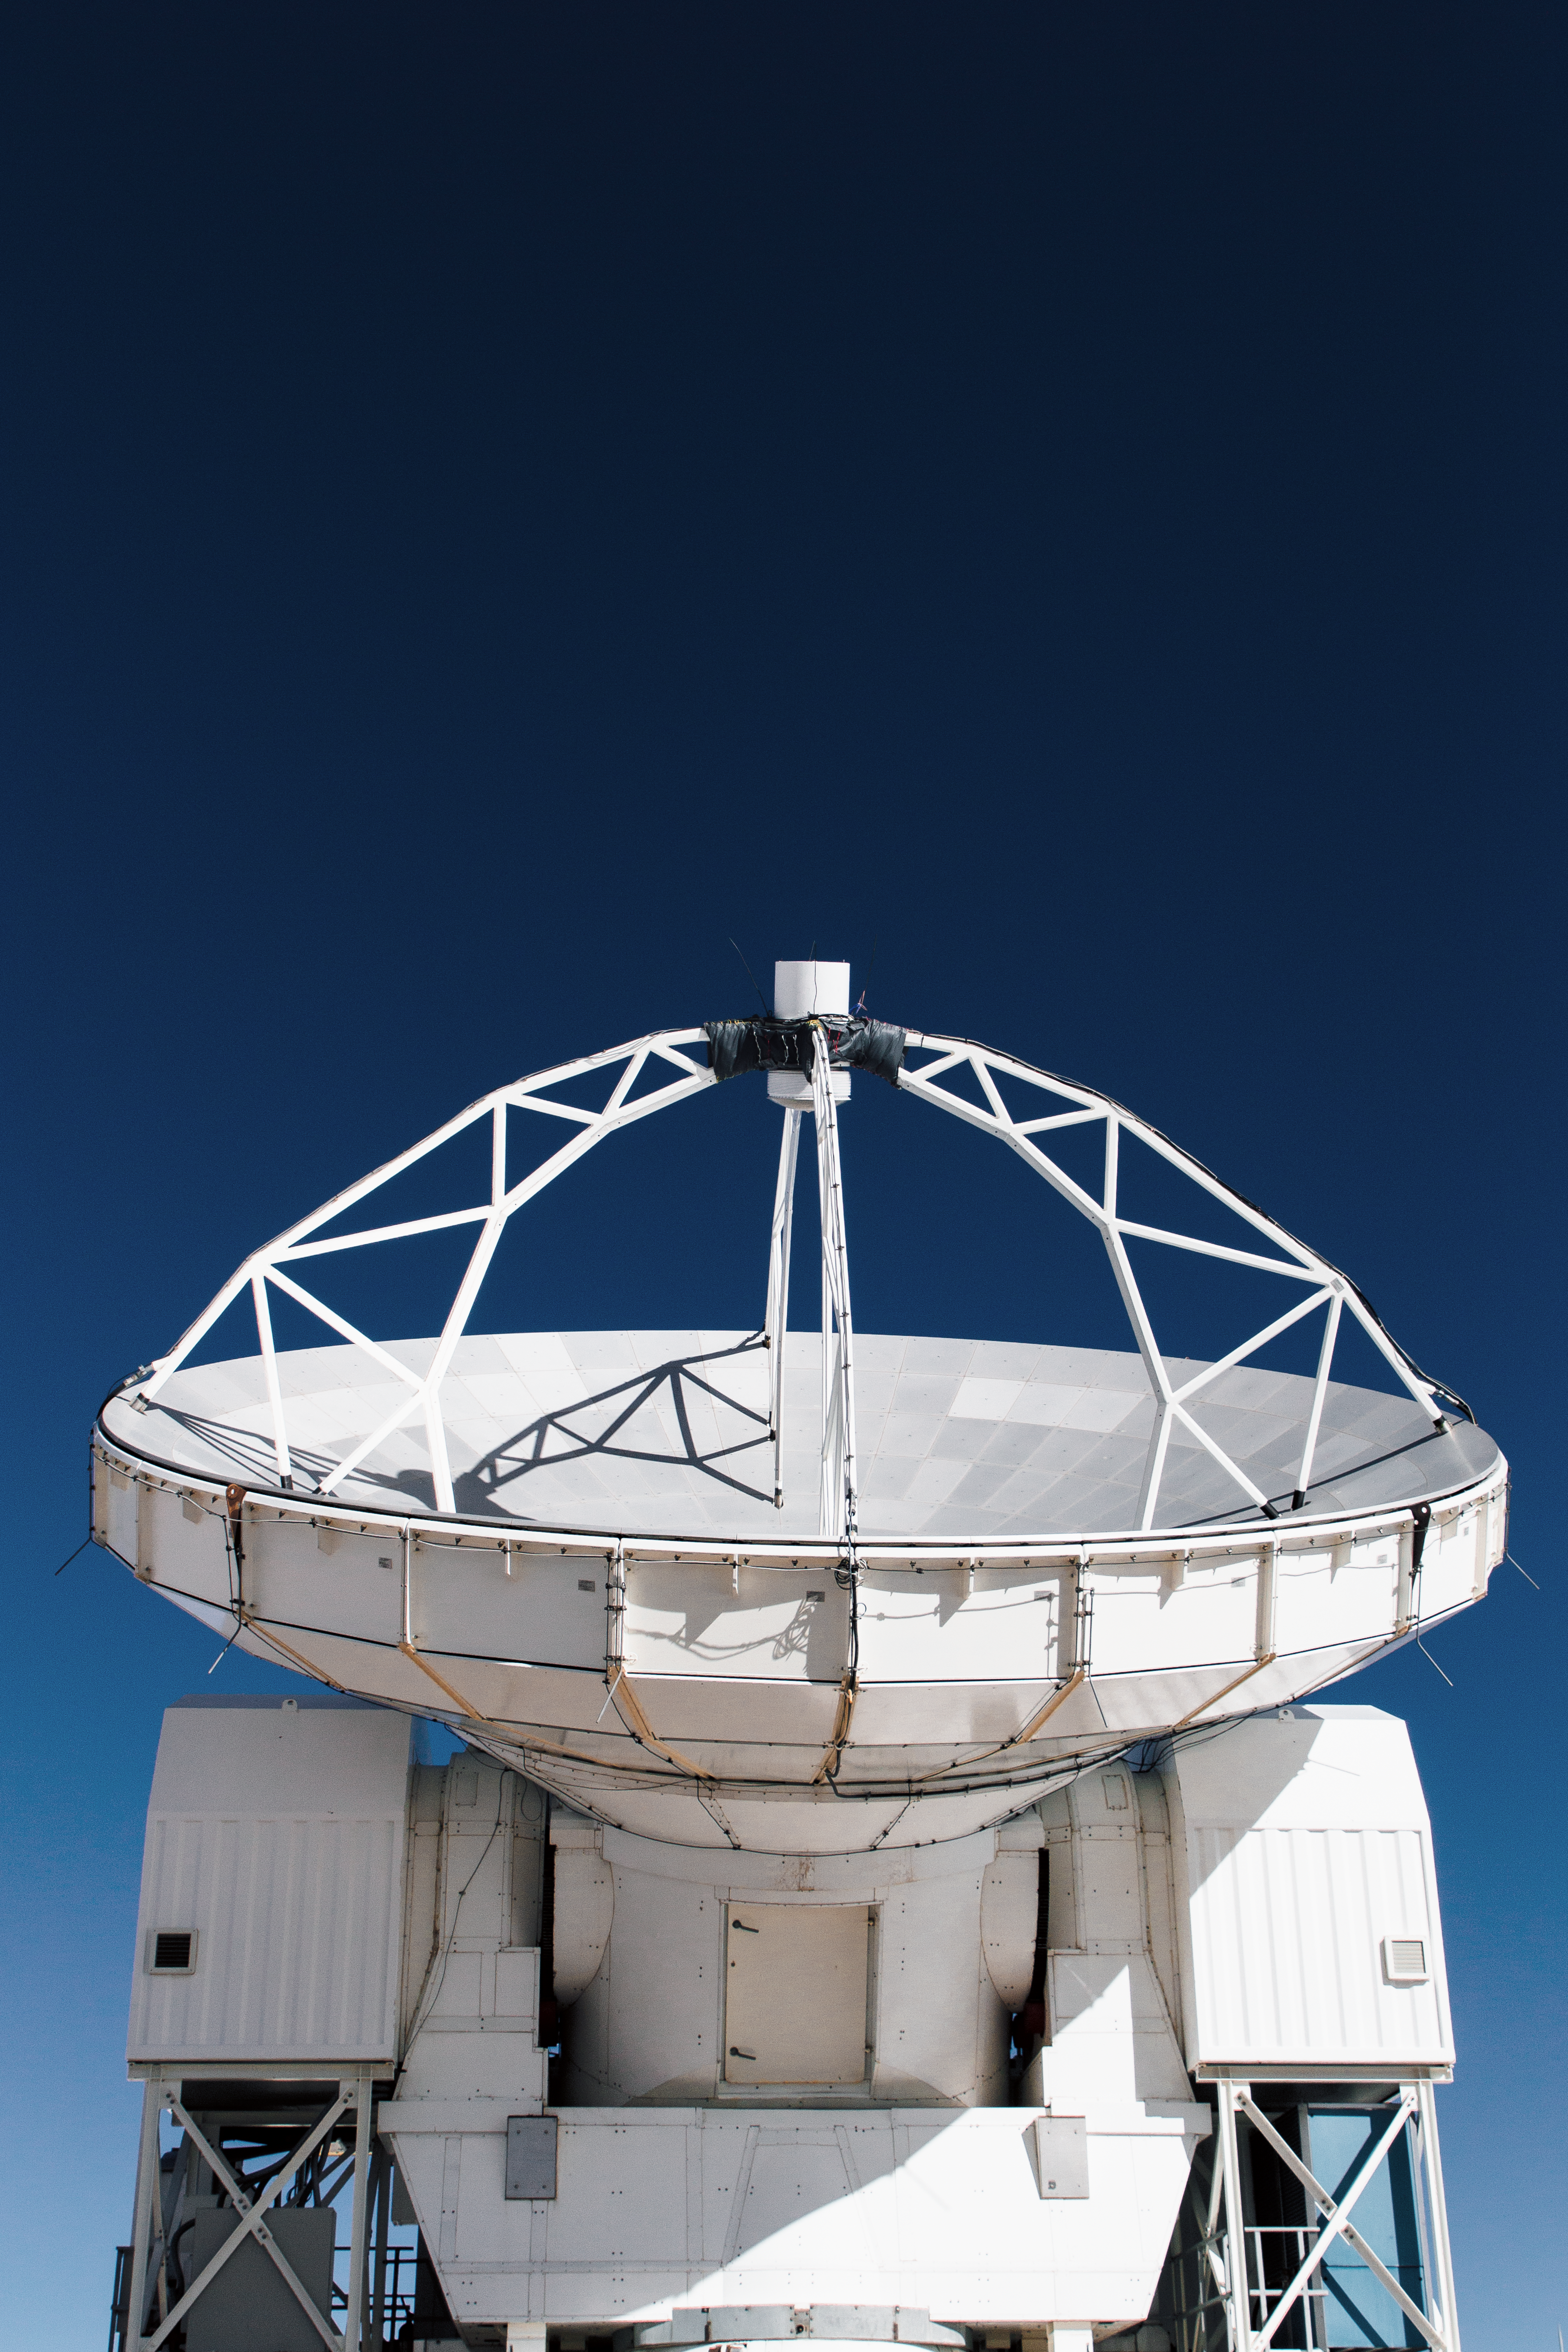

APEX under dark blue skies

The 12-metre dish of the ESO operated Atacama Pathfinder Experiment (APEX) telescope points towards the cosmos under dark blue skies covering Chajnantor Plateau in northern Chile. The site also hosts the Atacama Large Millimeter/submillimeter Array (ALMA).

Credit: N. Aros Marzá/ESO